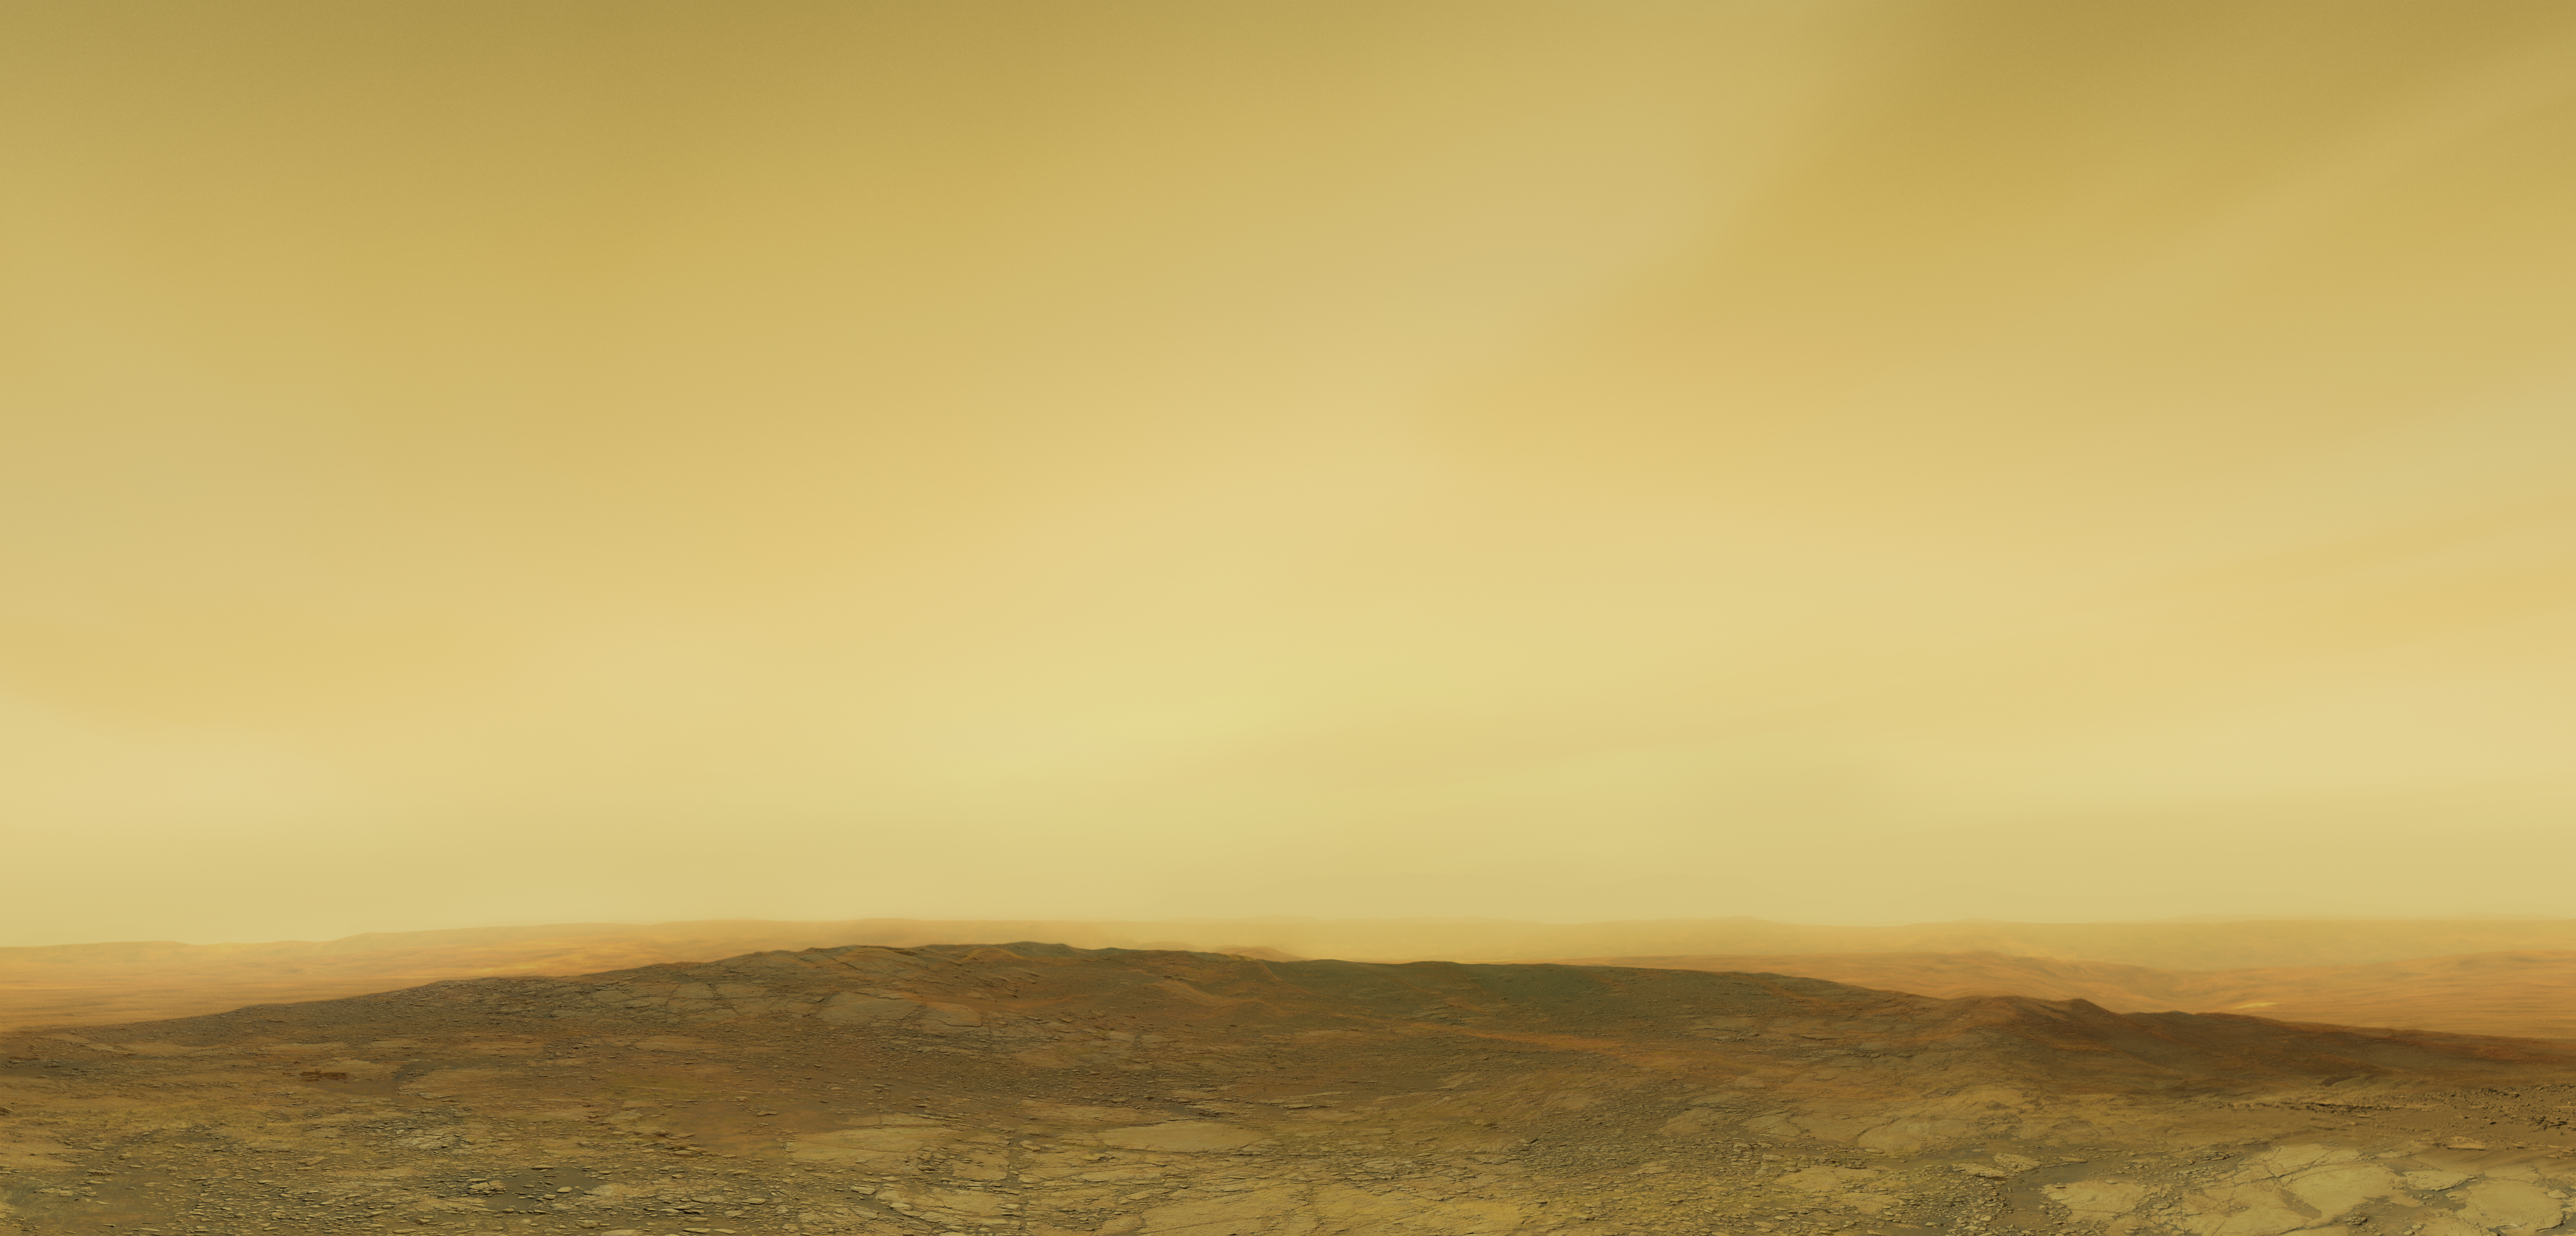

Artistic impression of the Venusian surface and atmosphere (without annotations)

This artistic illustration depicts the Venusian surface and atmosphere.

Credit: ESO/M. Kornmesser